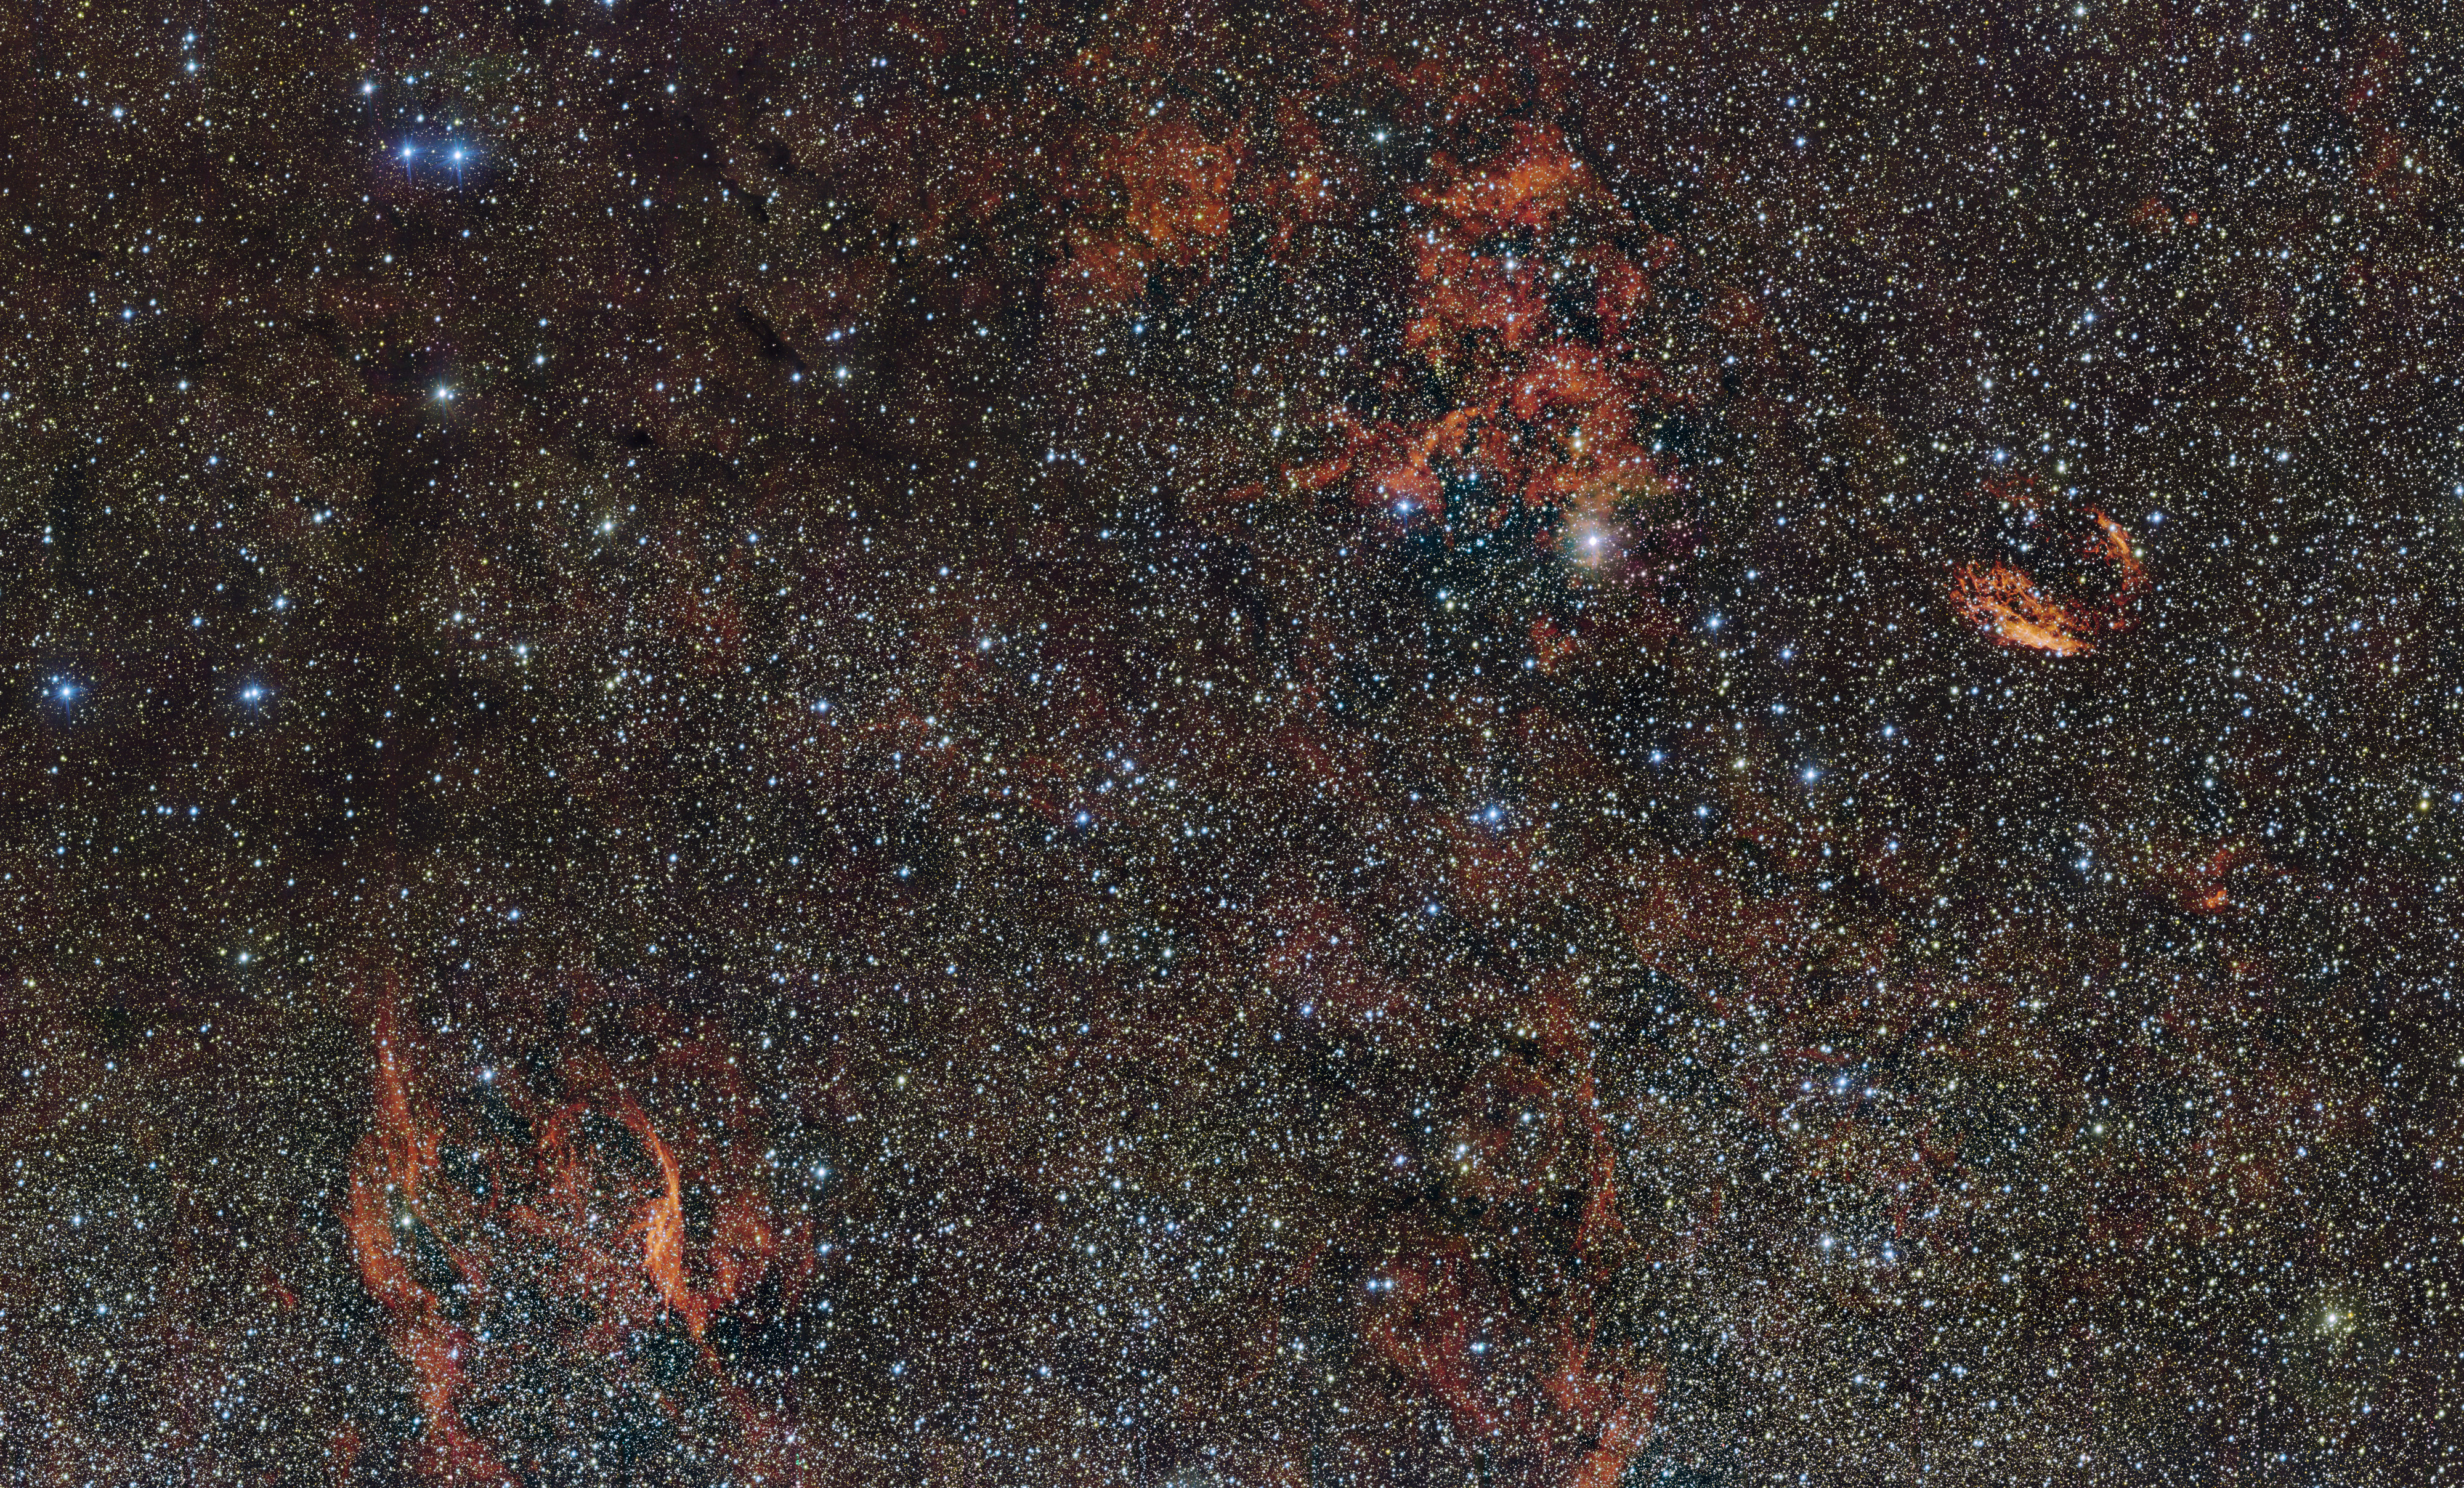

The sky around the star formation region RCW 106

In this huge image of part of the southern constellation of Norma (The Carpenter’s Square) wisps of crimson gas are illuminated by rare, massive stars that have only recently ignited and are still buried deep in thick dust clouds. These scorching-hot, very young stars are only fleeting characters on the cosmic stage and their origins remain mysterious. The vast nebula where these giants were born, known as RCW 106, is captured here in fine detail by ESO’s VLT Survey Telescope (VST), at the Paranal Observatory in Chile. The brightest part appears just above the centre of the image.

Many other interesting objects are also captured in this wide-field image. For example the filaments to the right of the image are the remnants of an ancient supernova (SNR G332.4-00.4, also known as RCW 103), and the glowing red filaments at the lower left surround an unusual and very hot star (RCW 104, surrounding the Wolf–Rayet star WR 75). Patches of dark obscuring dust are also visible across the entire cosmic landscape.

Credit: ESO